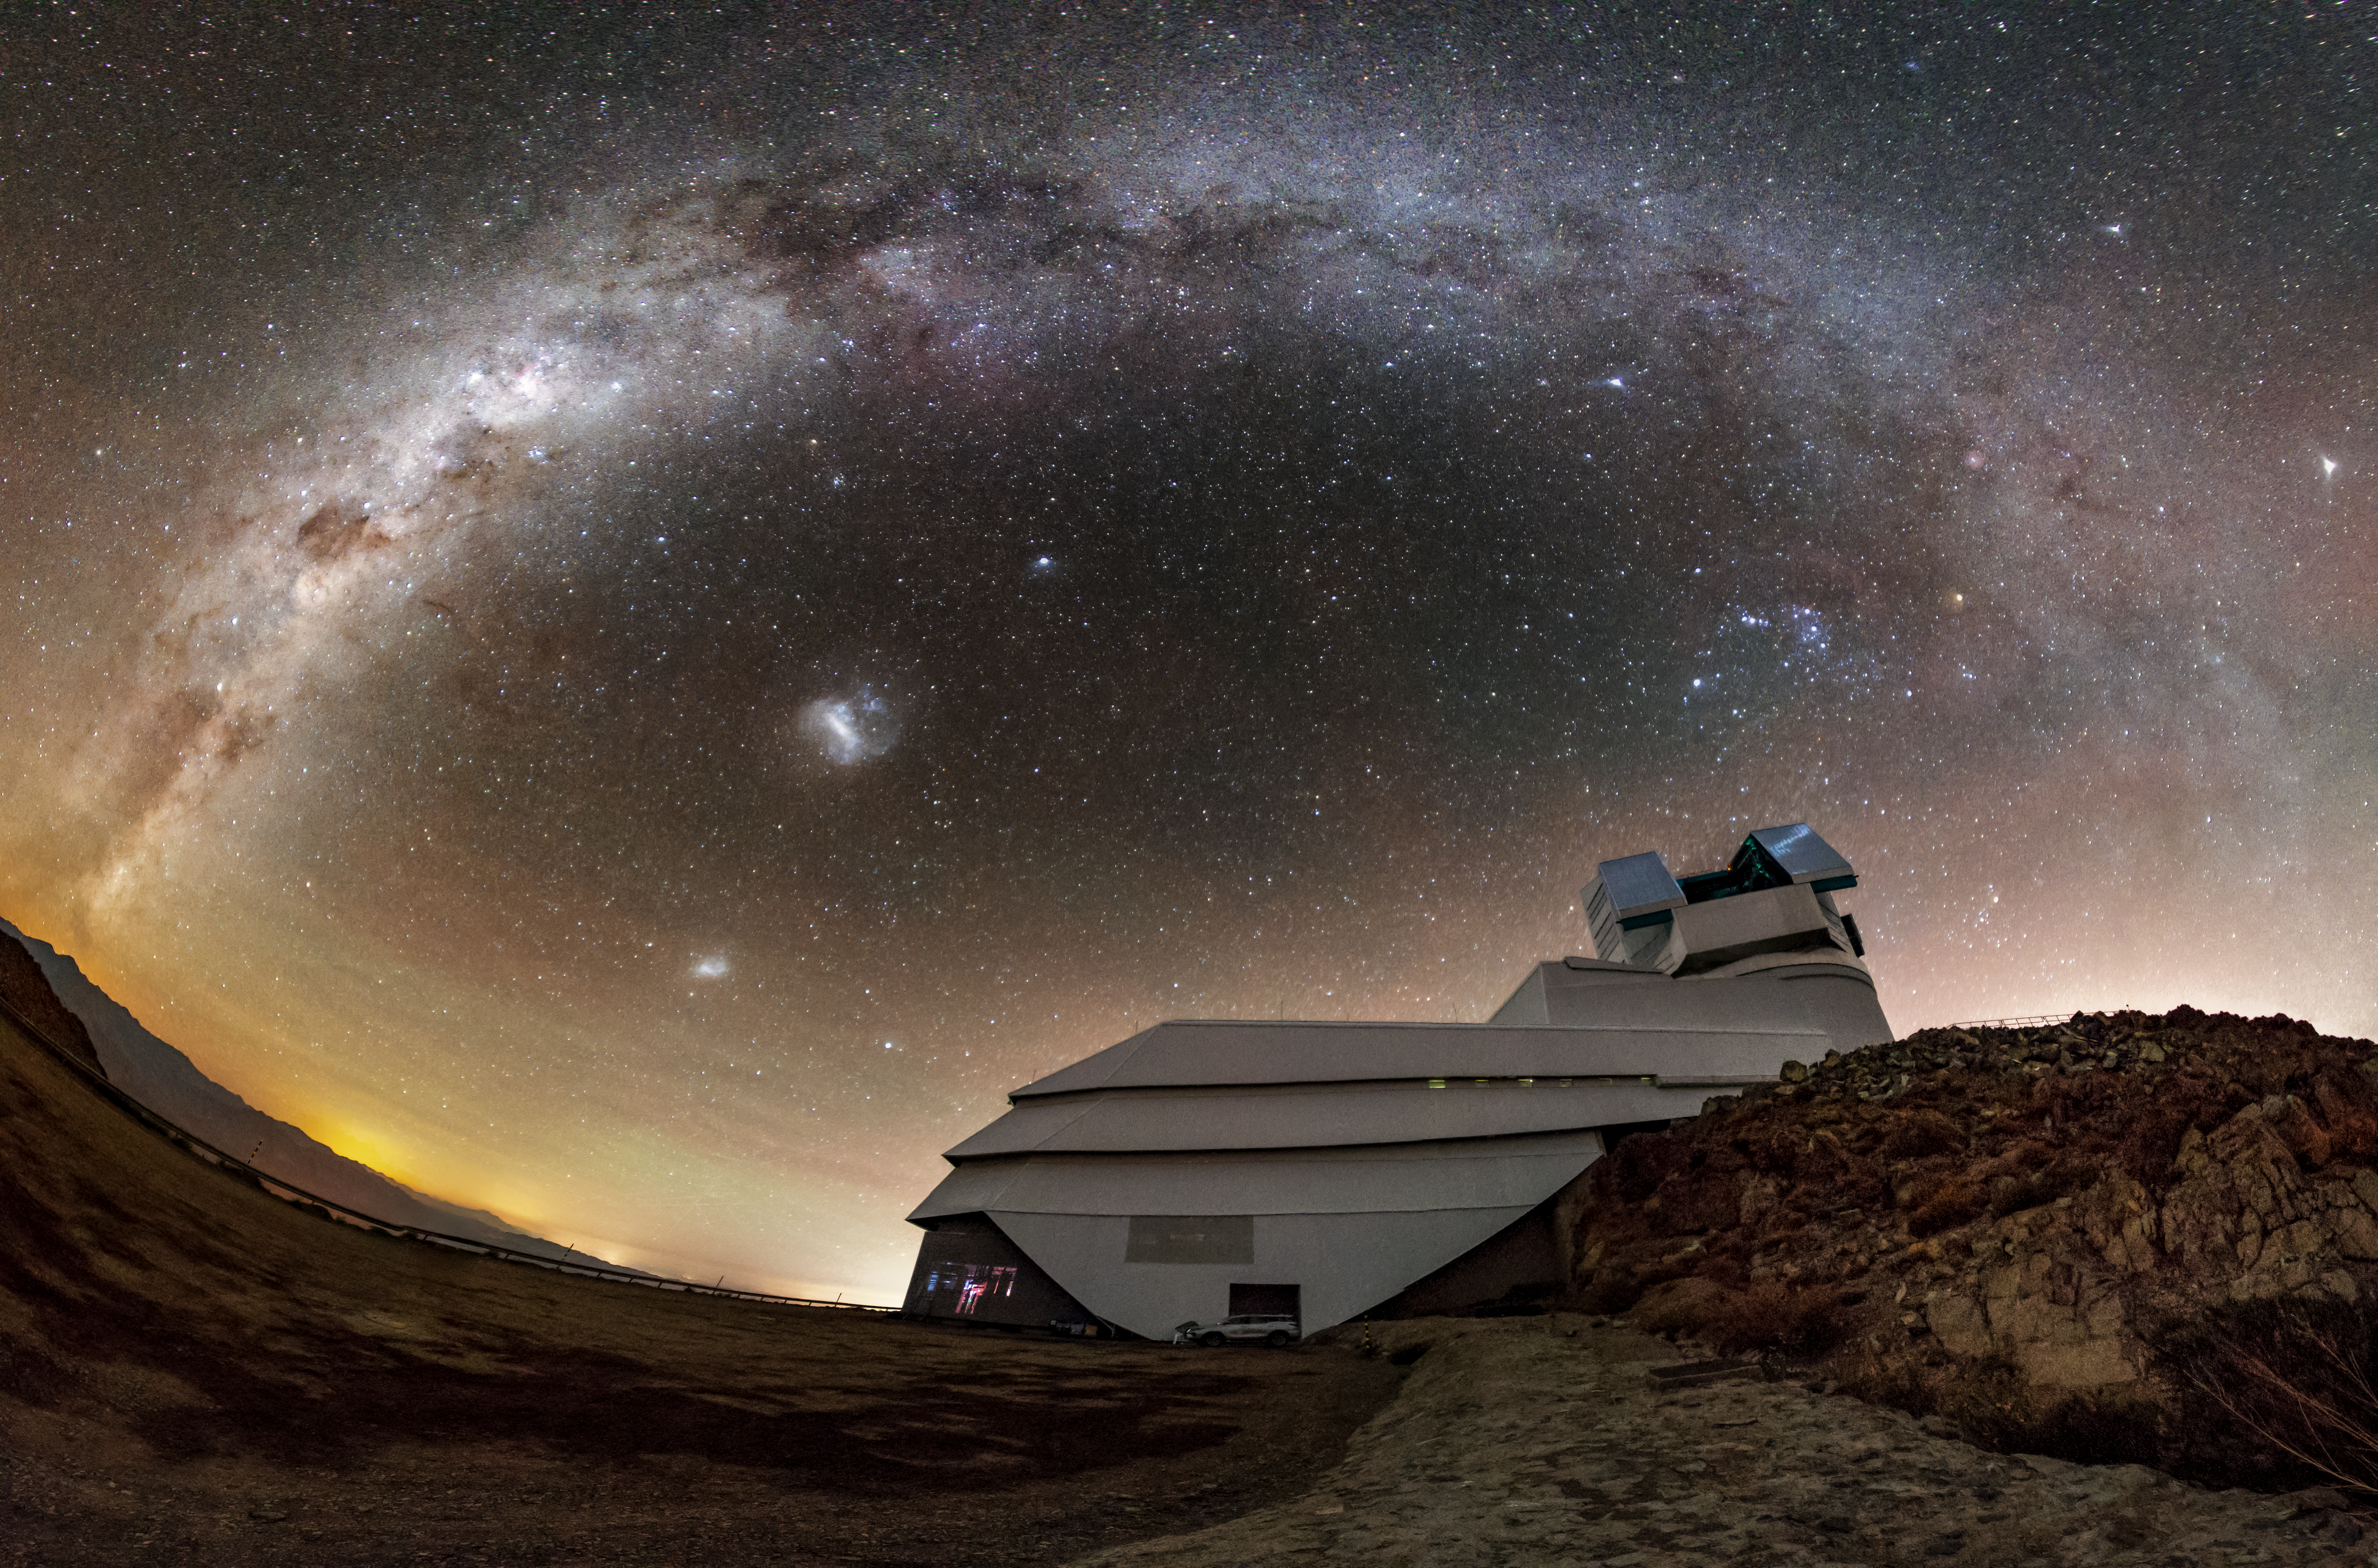

Rubin Beneath a River of Stars

NSF–DOE Vera C. Rubin Observatory sits beneath a sweeping arc of the Milky Way on Cerro Pachón in Chile, poised to survey the Southern Hemisphere sky and create an unprecedented time-lapse view of the Universe.

Credit: NSF–DOE Rubin Observatory/NOIRLab/SLAC/AURA/P. Lago